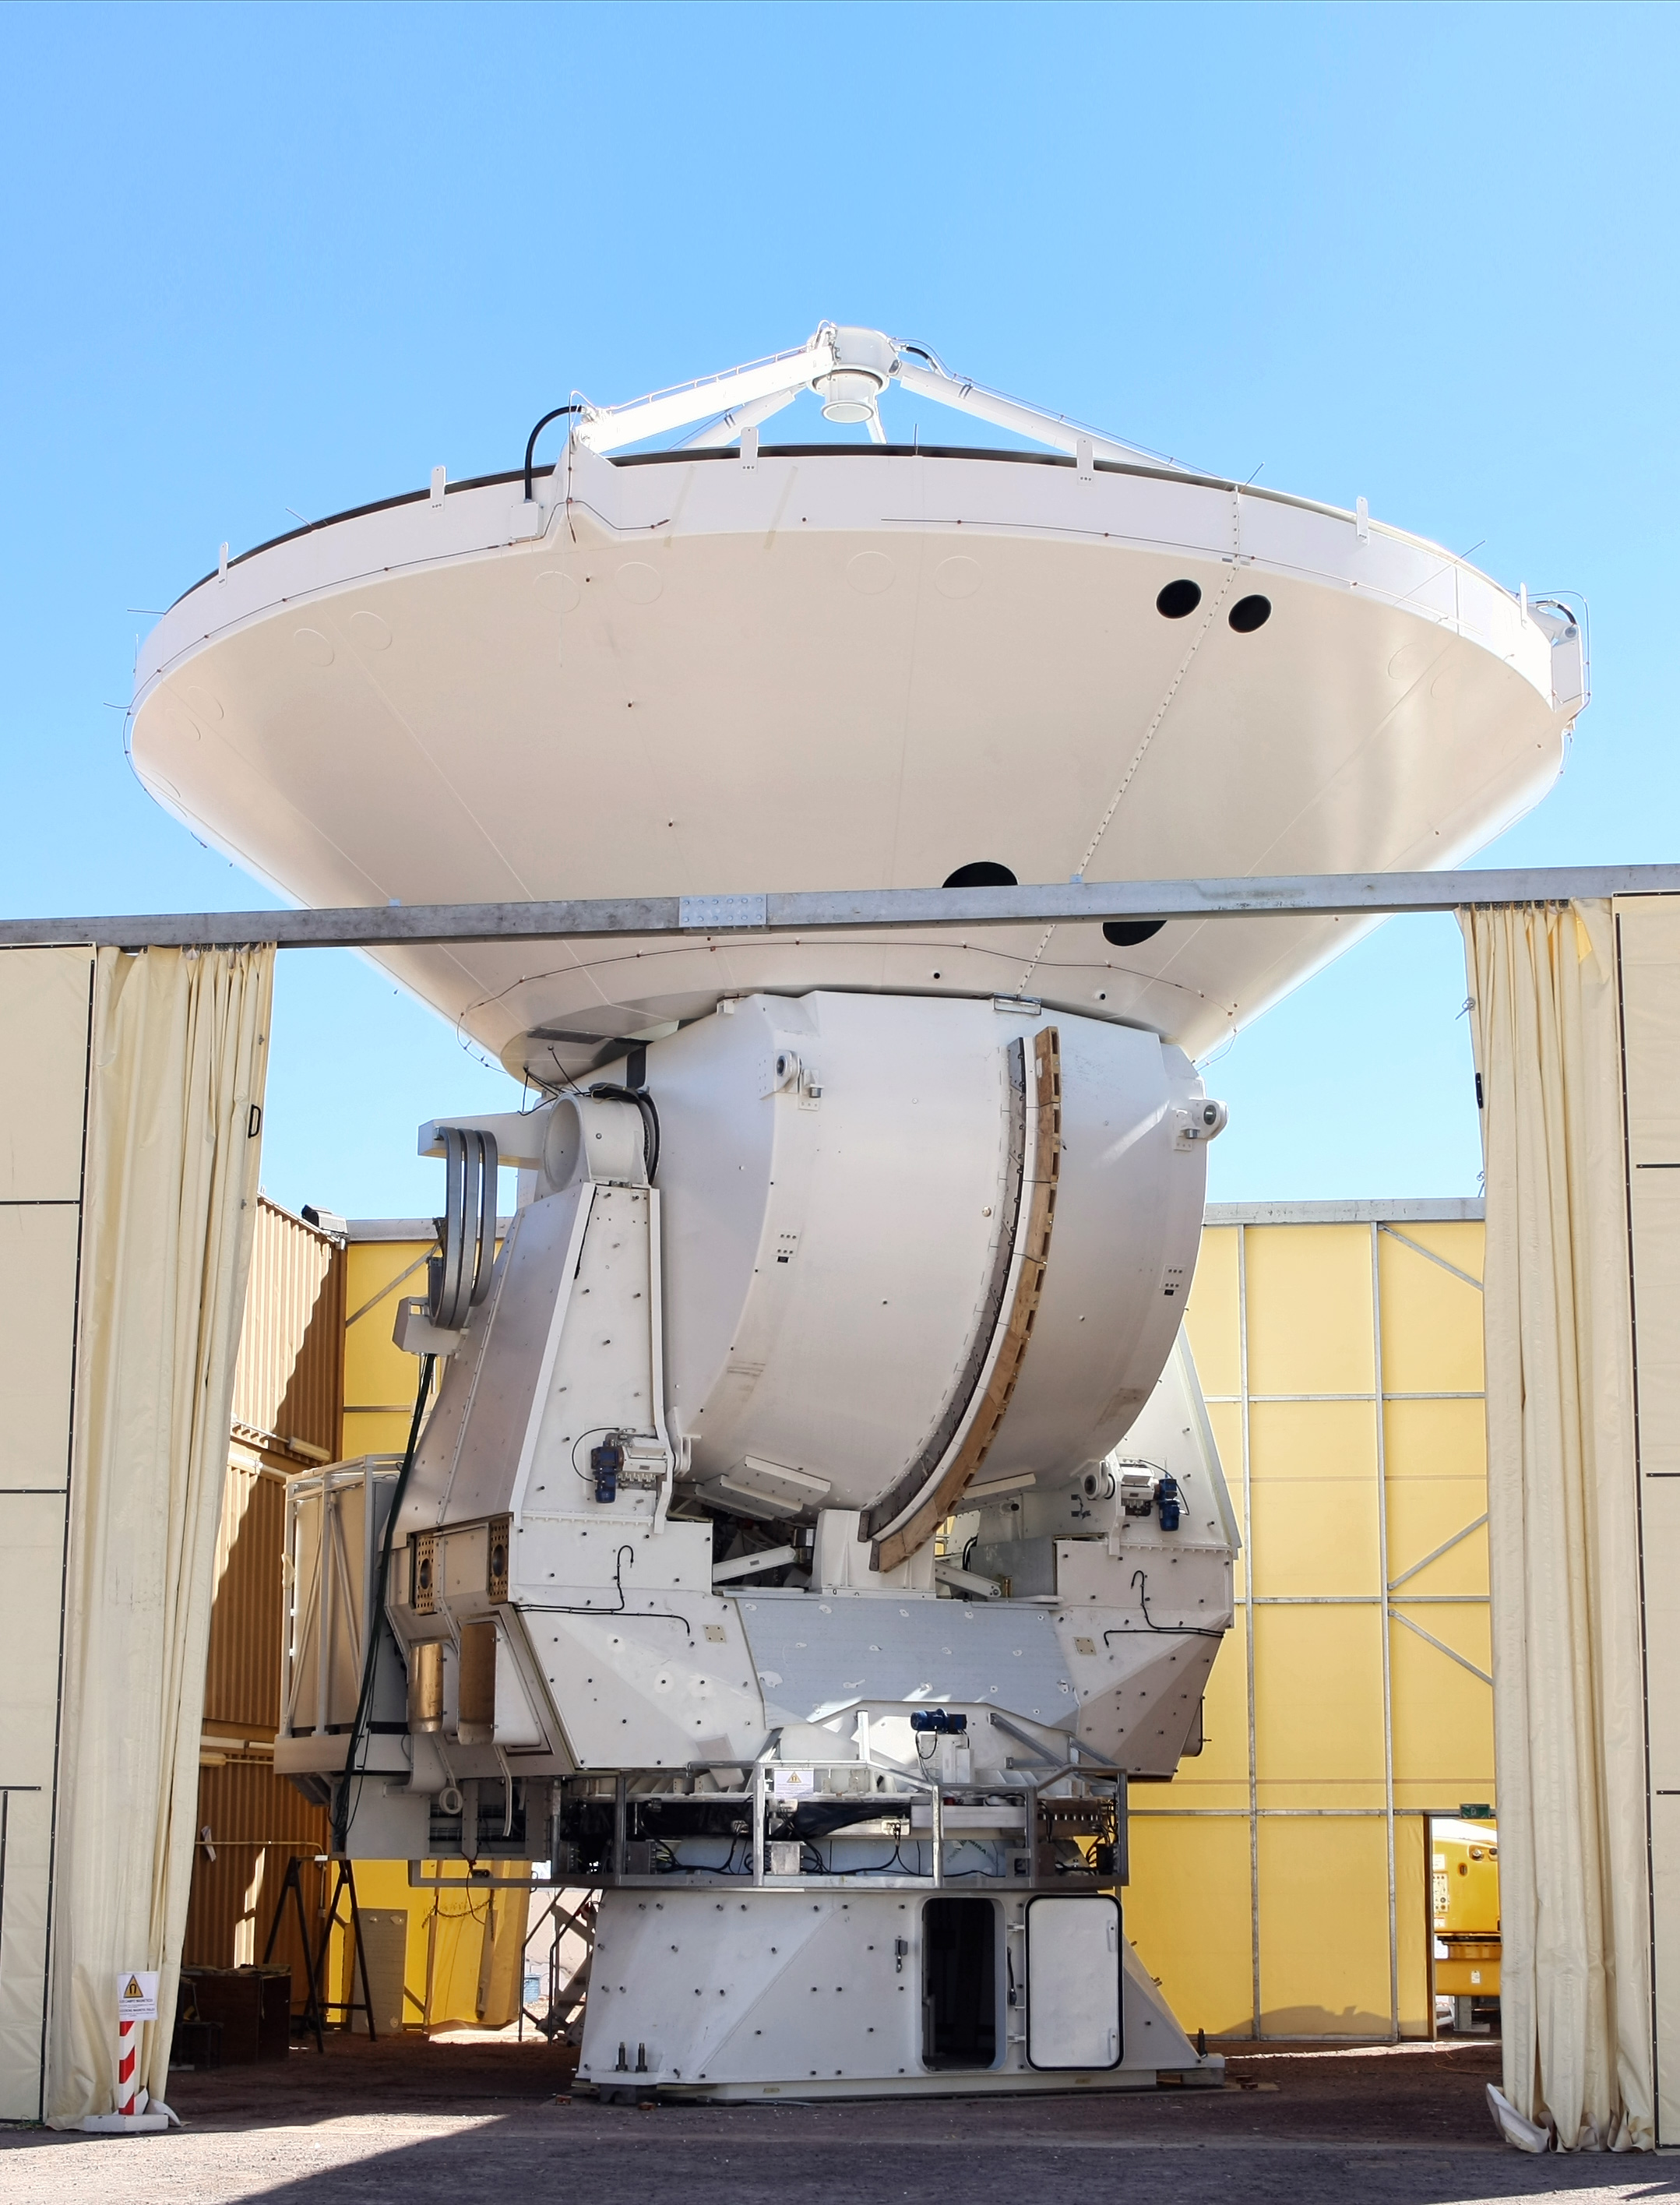

A European antenna for ALMA

. A European antenna for ALMA, is placed on its base. The 12-meter diameter reflecting dish is attached to the base, with the whole structure weighing over 100 tons. When complete, the reflecting surface of the dish will be accurate to less than the thickness of a sheet of paper.

Credit: ALMA (ESO/NAOJ/NRAO)